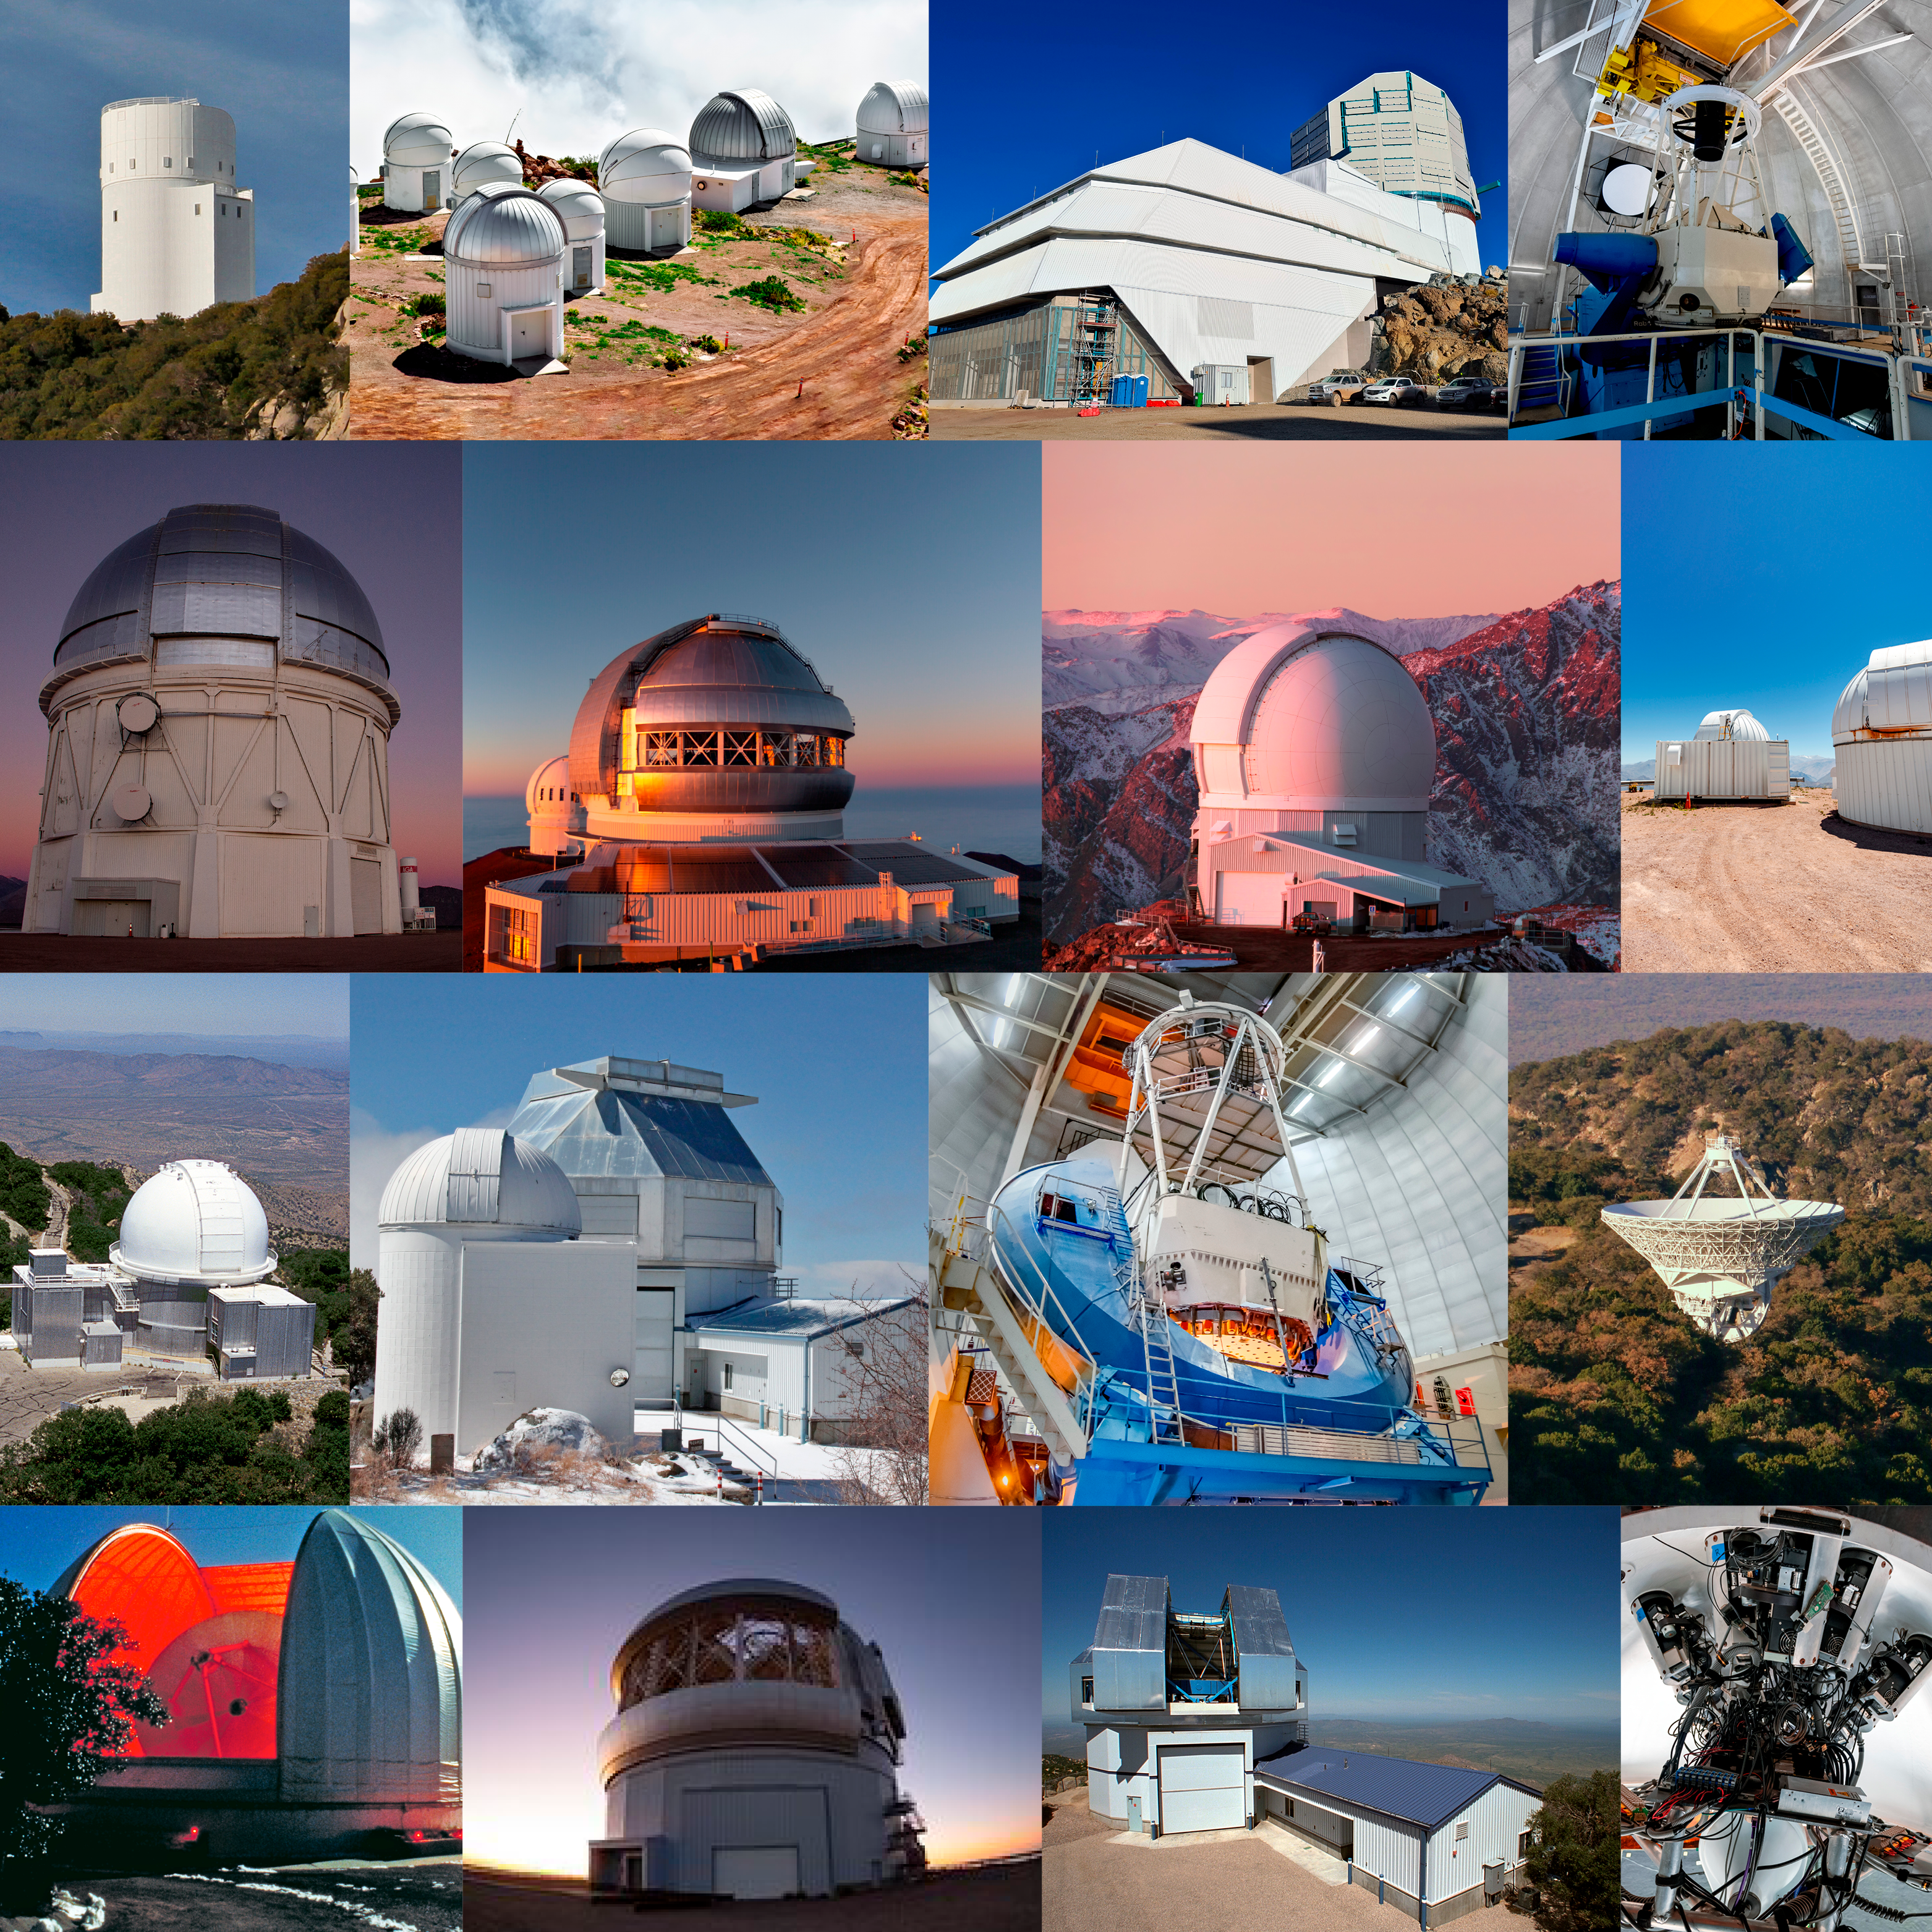

highlight015a graphic

Credit: NOIRLab